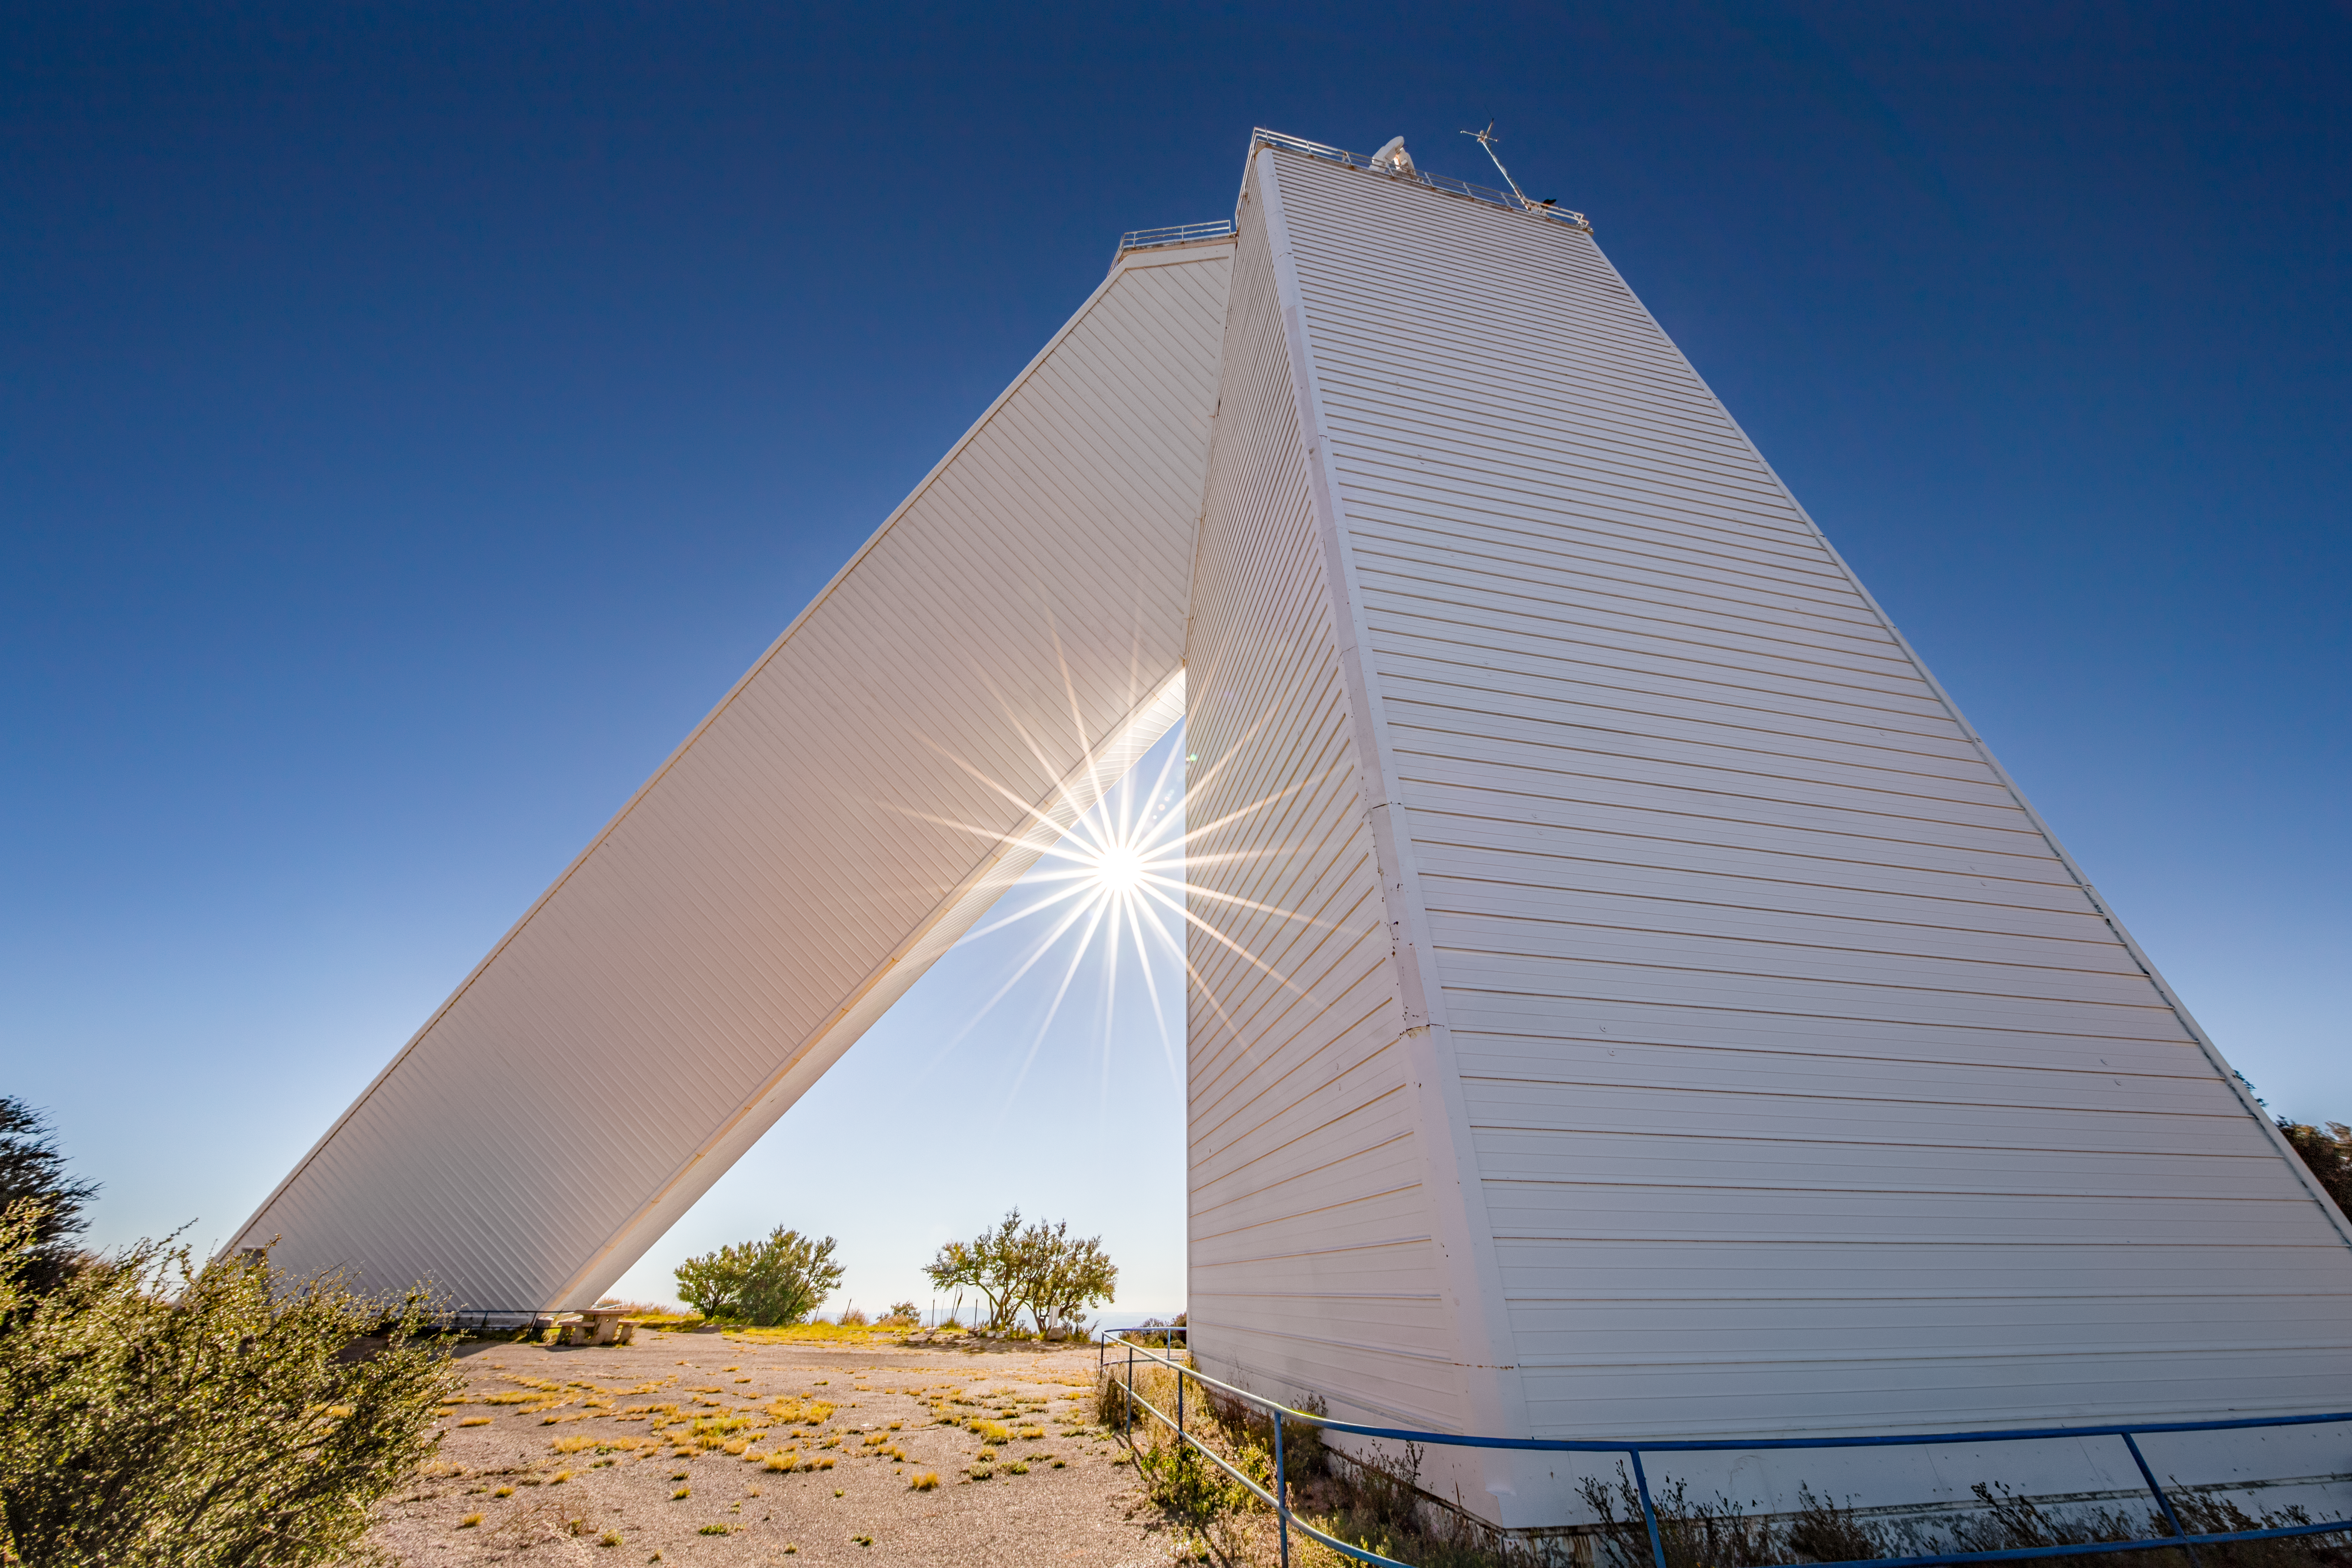

McMath-Pierce Solar Telescope

The McMath-Pierce Solar Telescope, located at Kitt Peak National Observatory, is shown here.

Credit: NOIRLab/AURA/NSF/D. Salman